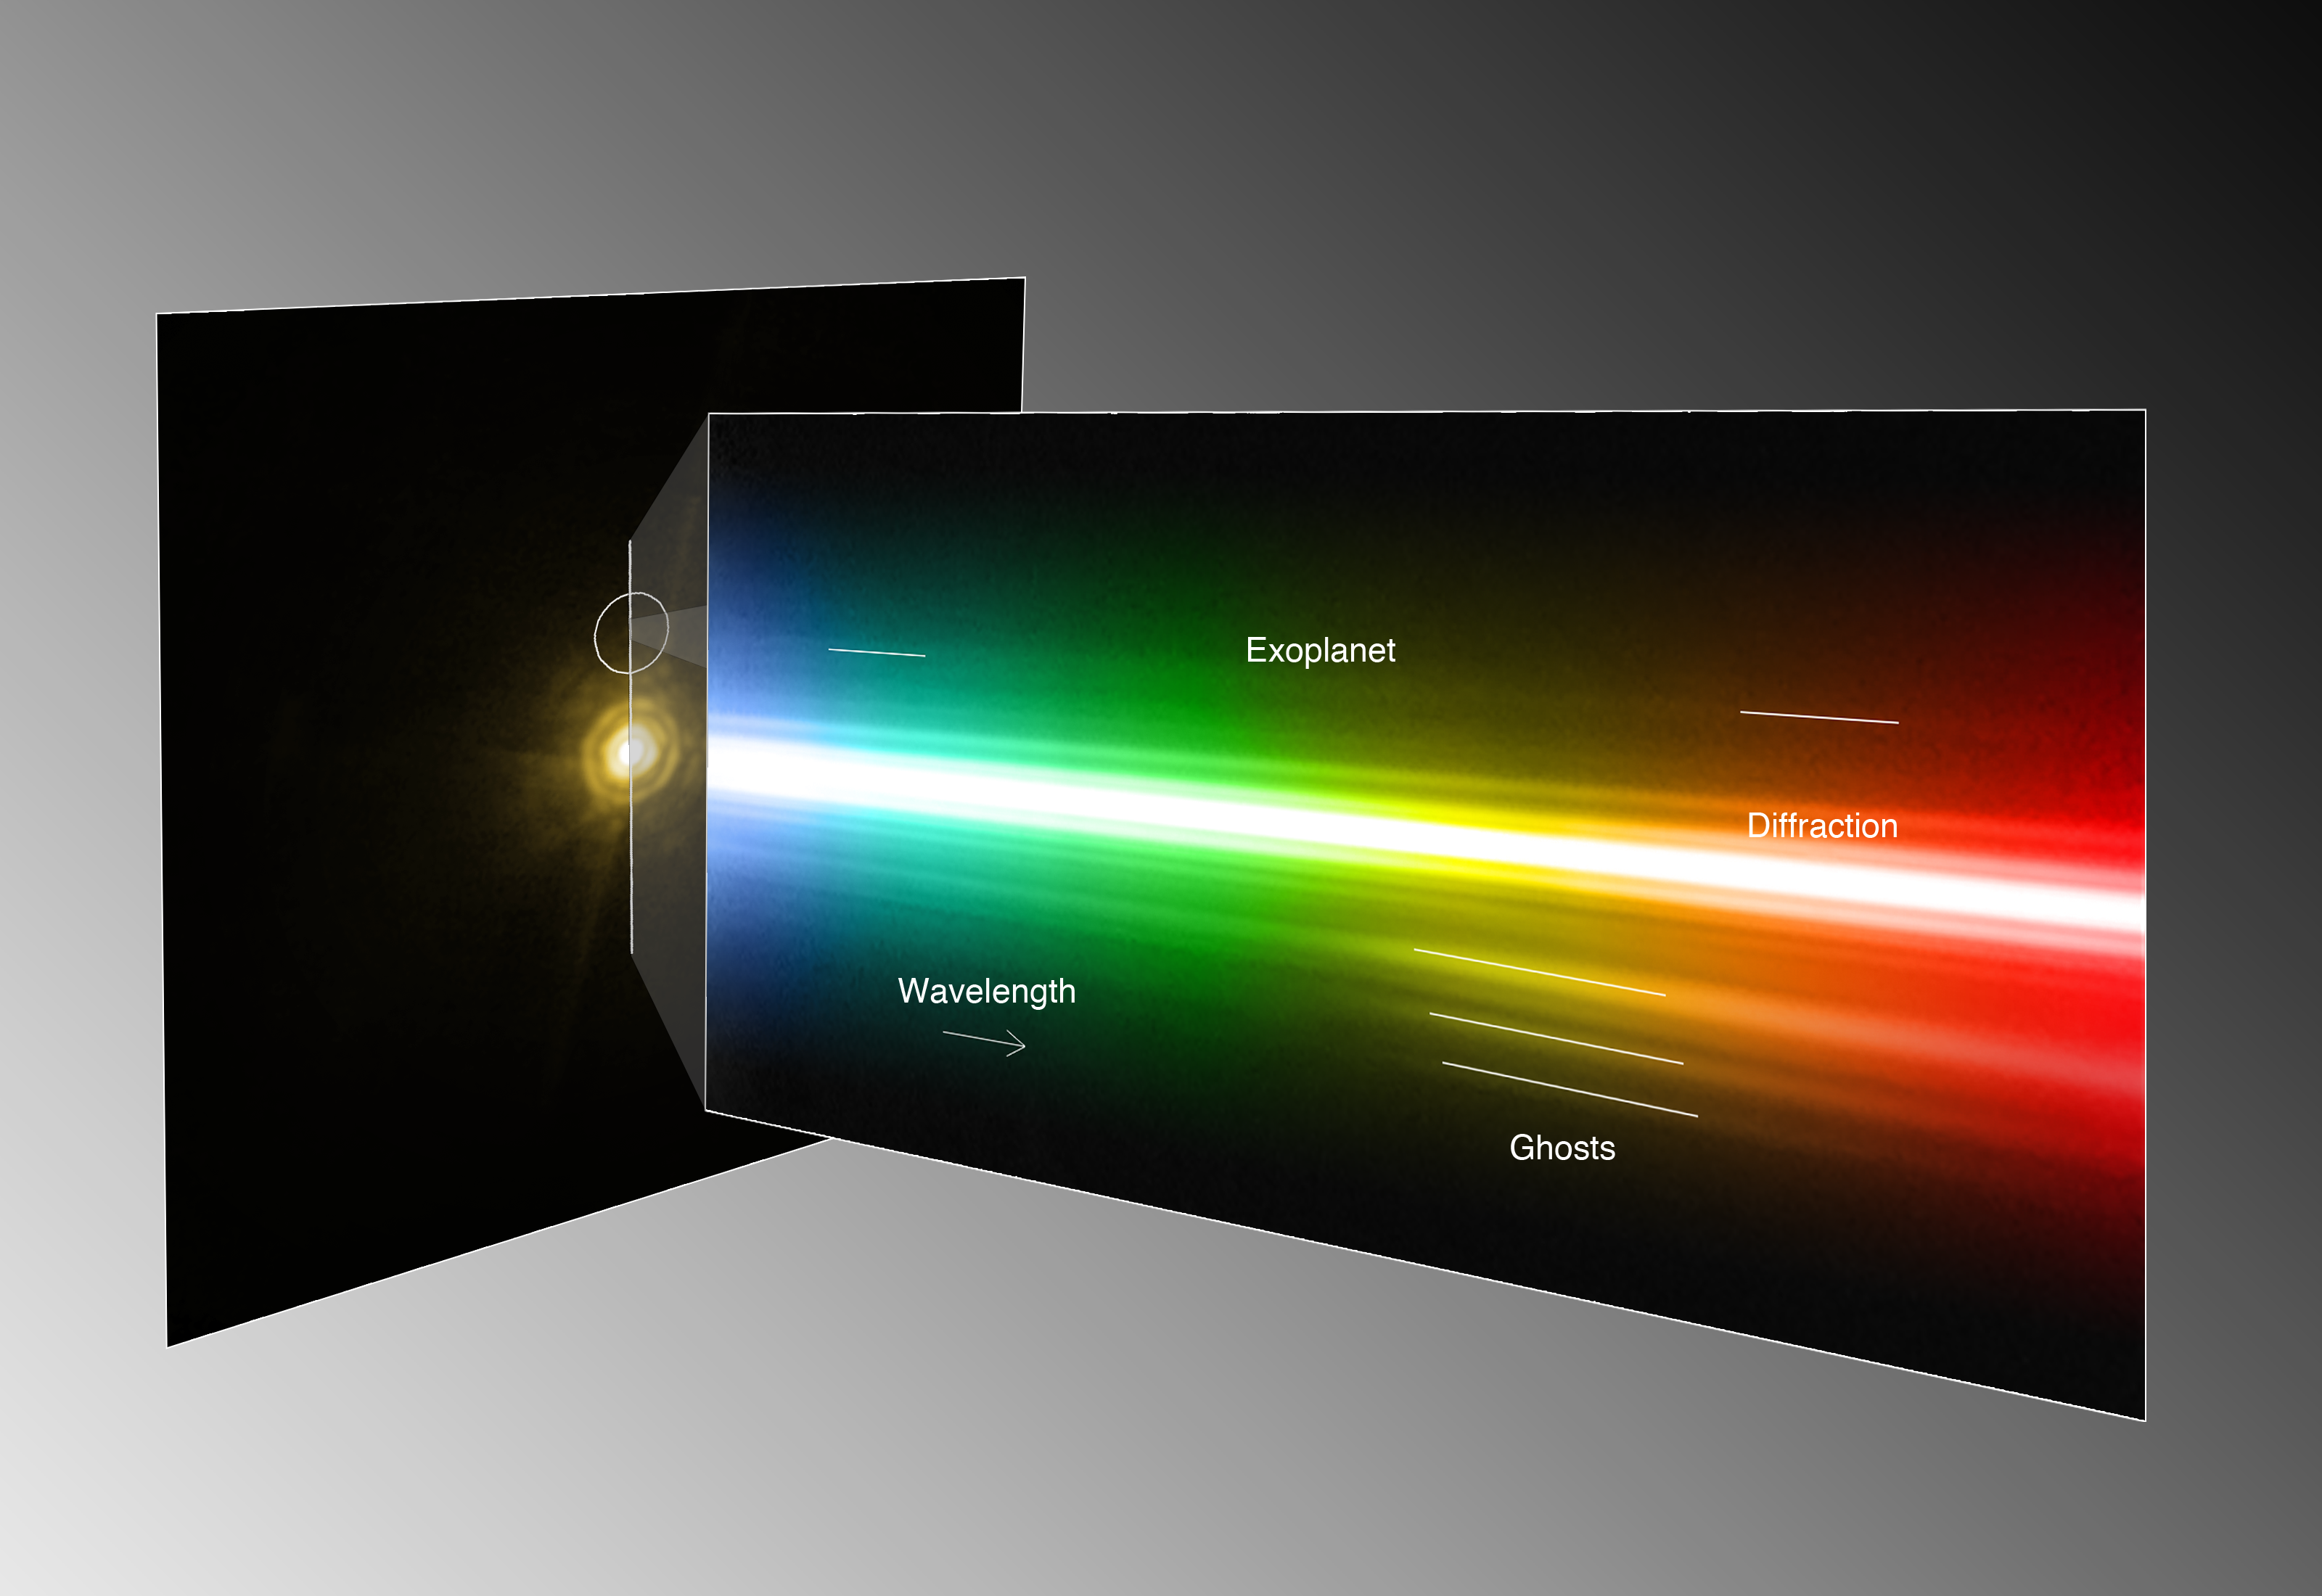

Spectrum of the planet around HR 8799 (annotated)

By studying a triple planetary system that resembles a scaled-up version of our own Sun’s family of planets, astronomers have been able to obtain the first direct spectrum of a planet around a star, thus bringing new insights into its formation and composition. The spectrum is that of a giant exoplanet, orbiting around the bright and very young star HR 8799, about 130 light-years away. This montage shows the image and the spectrum of the star and the planet as seen with the NACO adaptive optics instrument on ESO’s Very Large Telescope. As the host star is several thousand times brighter than the planet, this is a remarkable achievement at the border of what is technically possible. According to the scientists it is like trying to see what a candle is made of, by observing it from a distance of two kilometres when it’s next to a blindingly bright 300 Watt lamp. Despite the power of the VLT’s extraordinary adaptive optics system, the spectrum of the planet appears very faint, but still contains enough information for the astronomers to characterise the object. In the spectrum (right) several artefacts from the instrument are seen, such as internal reflections, or “ghosts”, and diffraction rings. Similarly, the image of the star (left) suffers from several diffraction artefacts, which should not be confused with the real signal of the exoplanet.

Credit: ESO/M. Janson